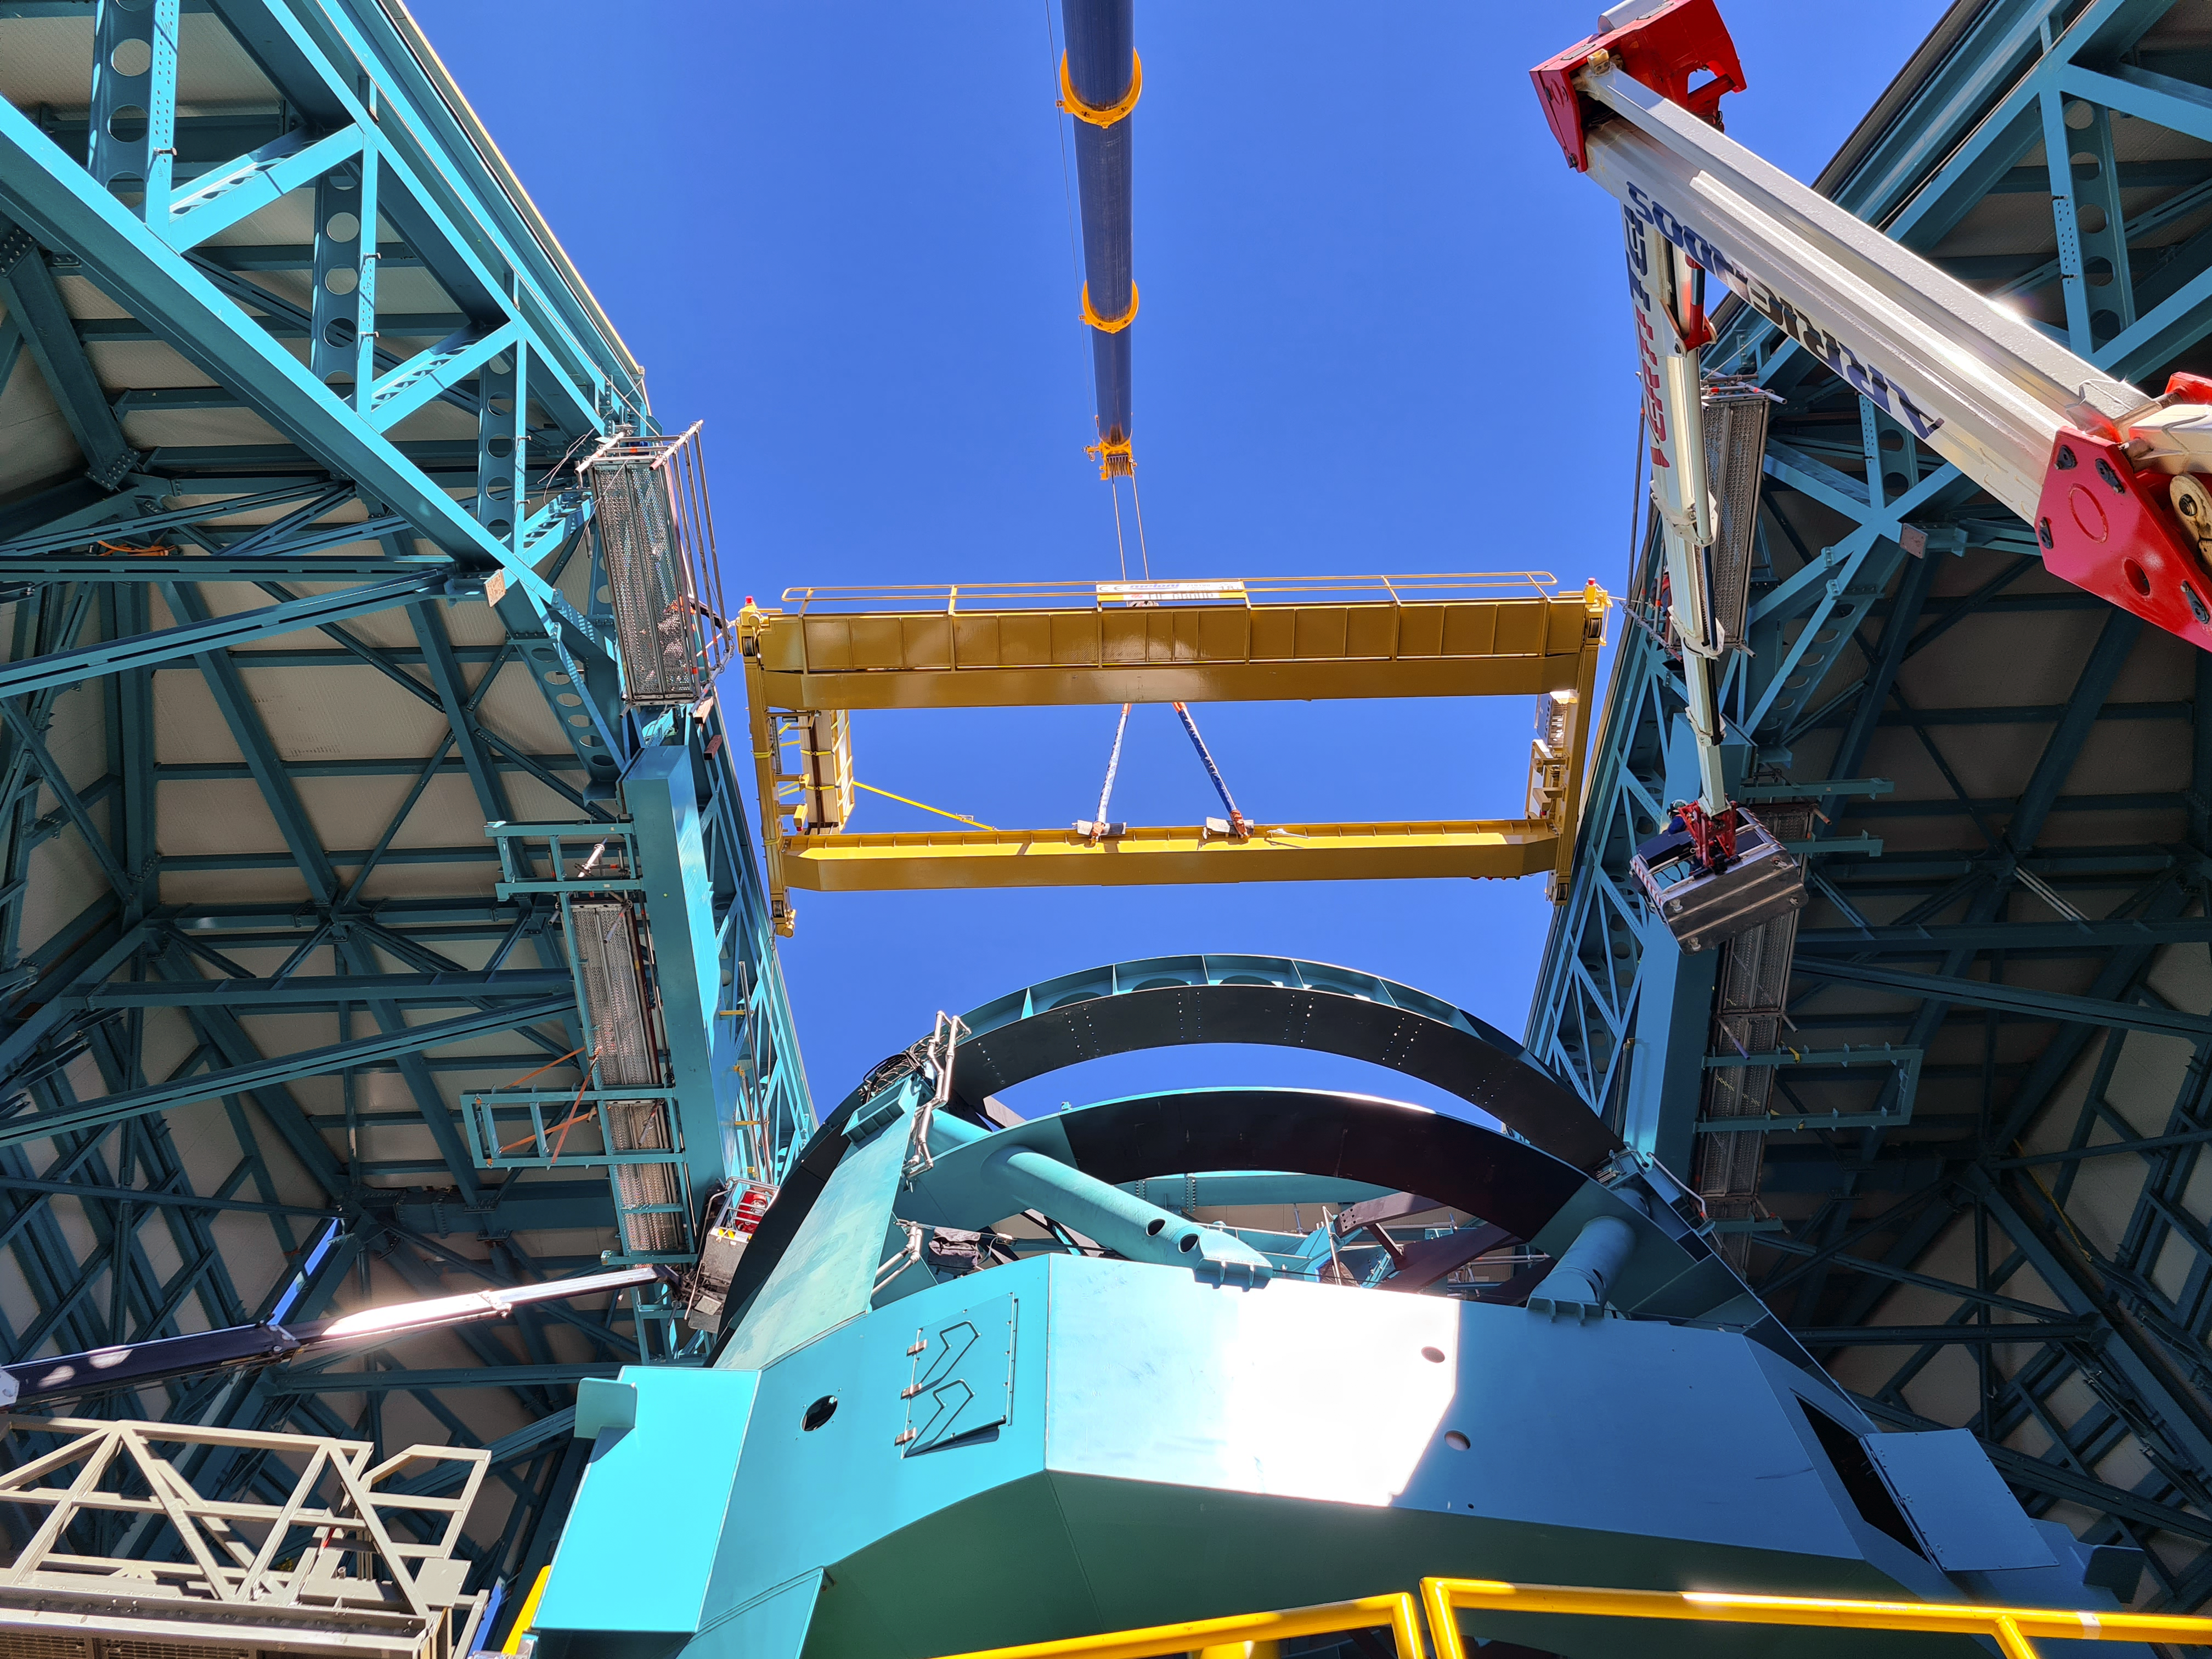

Vera C. Rubin Observatory

Installation of the bridge crane inside the Rubin Dome.

Credit: Rubin Obs/NSF/AURA